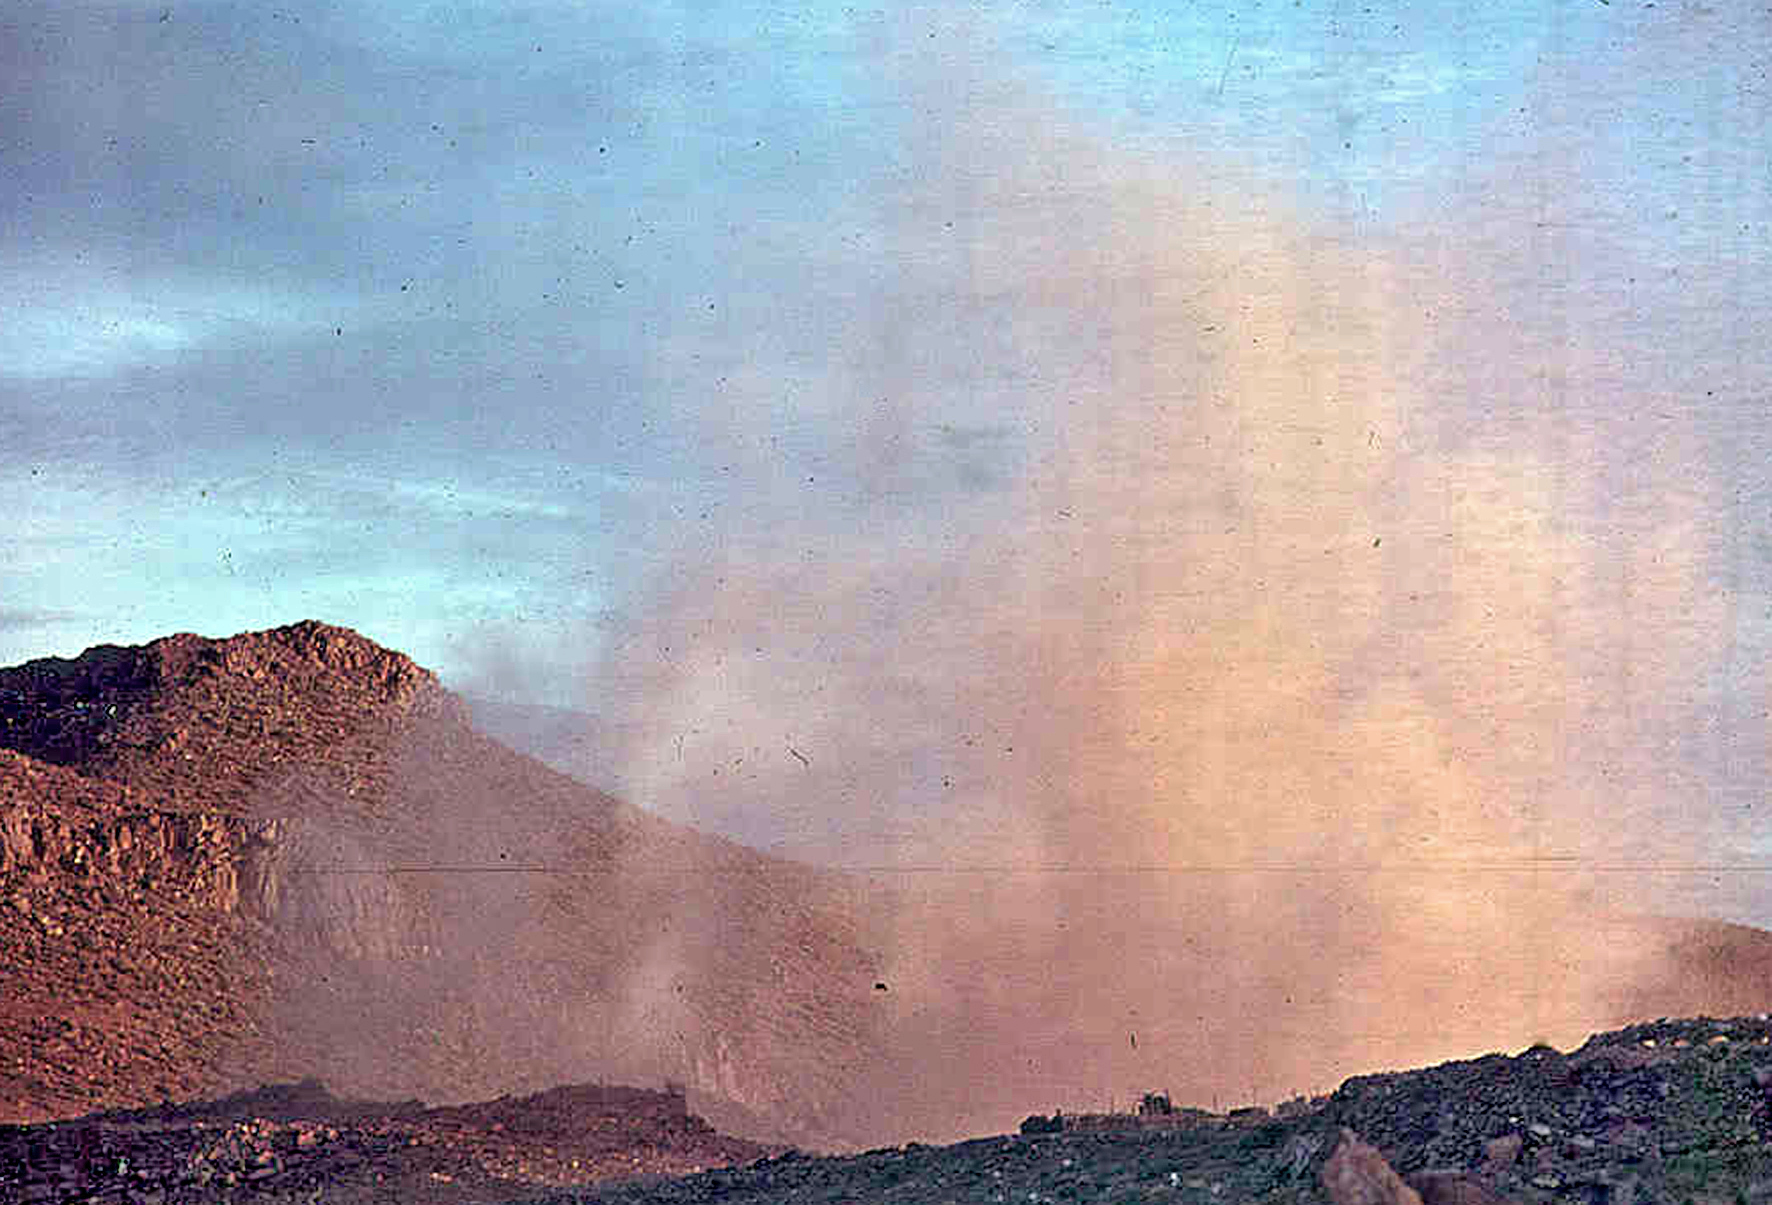

Blasting rocks for La Silla

Rock blasting as part of La Silla construction.

Credit: ESO